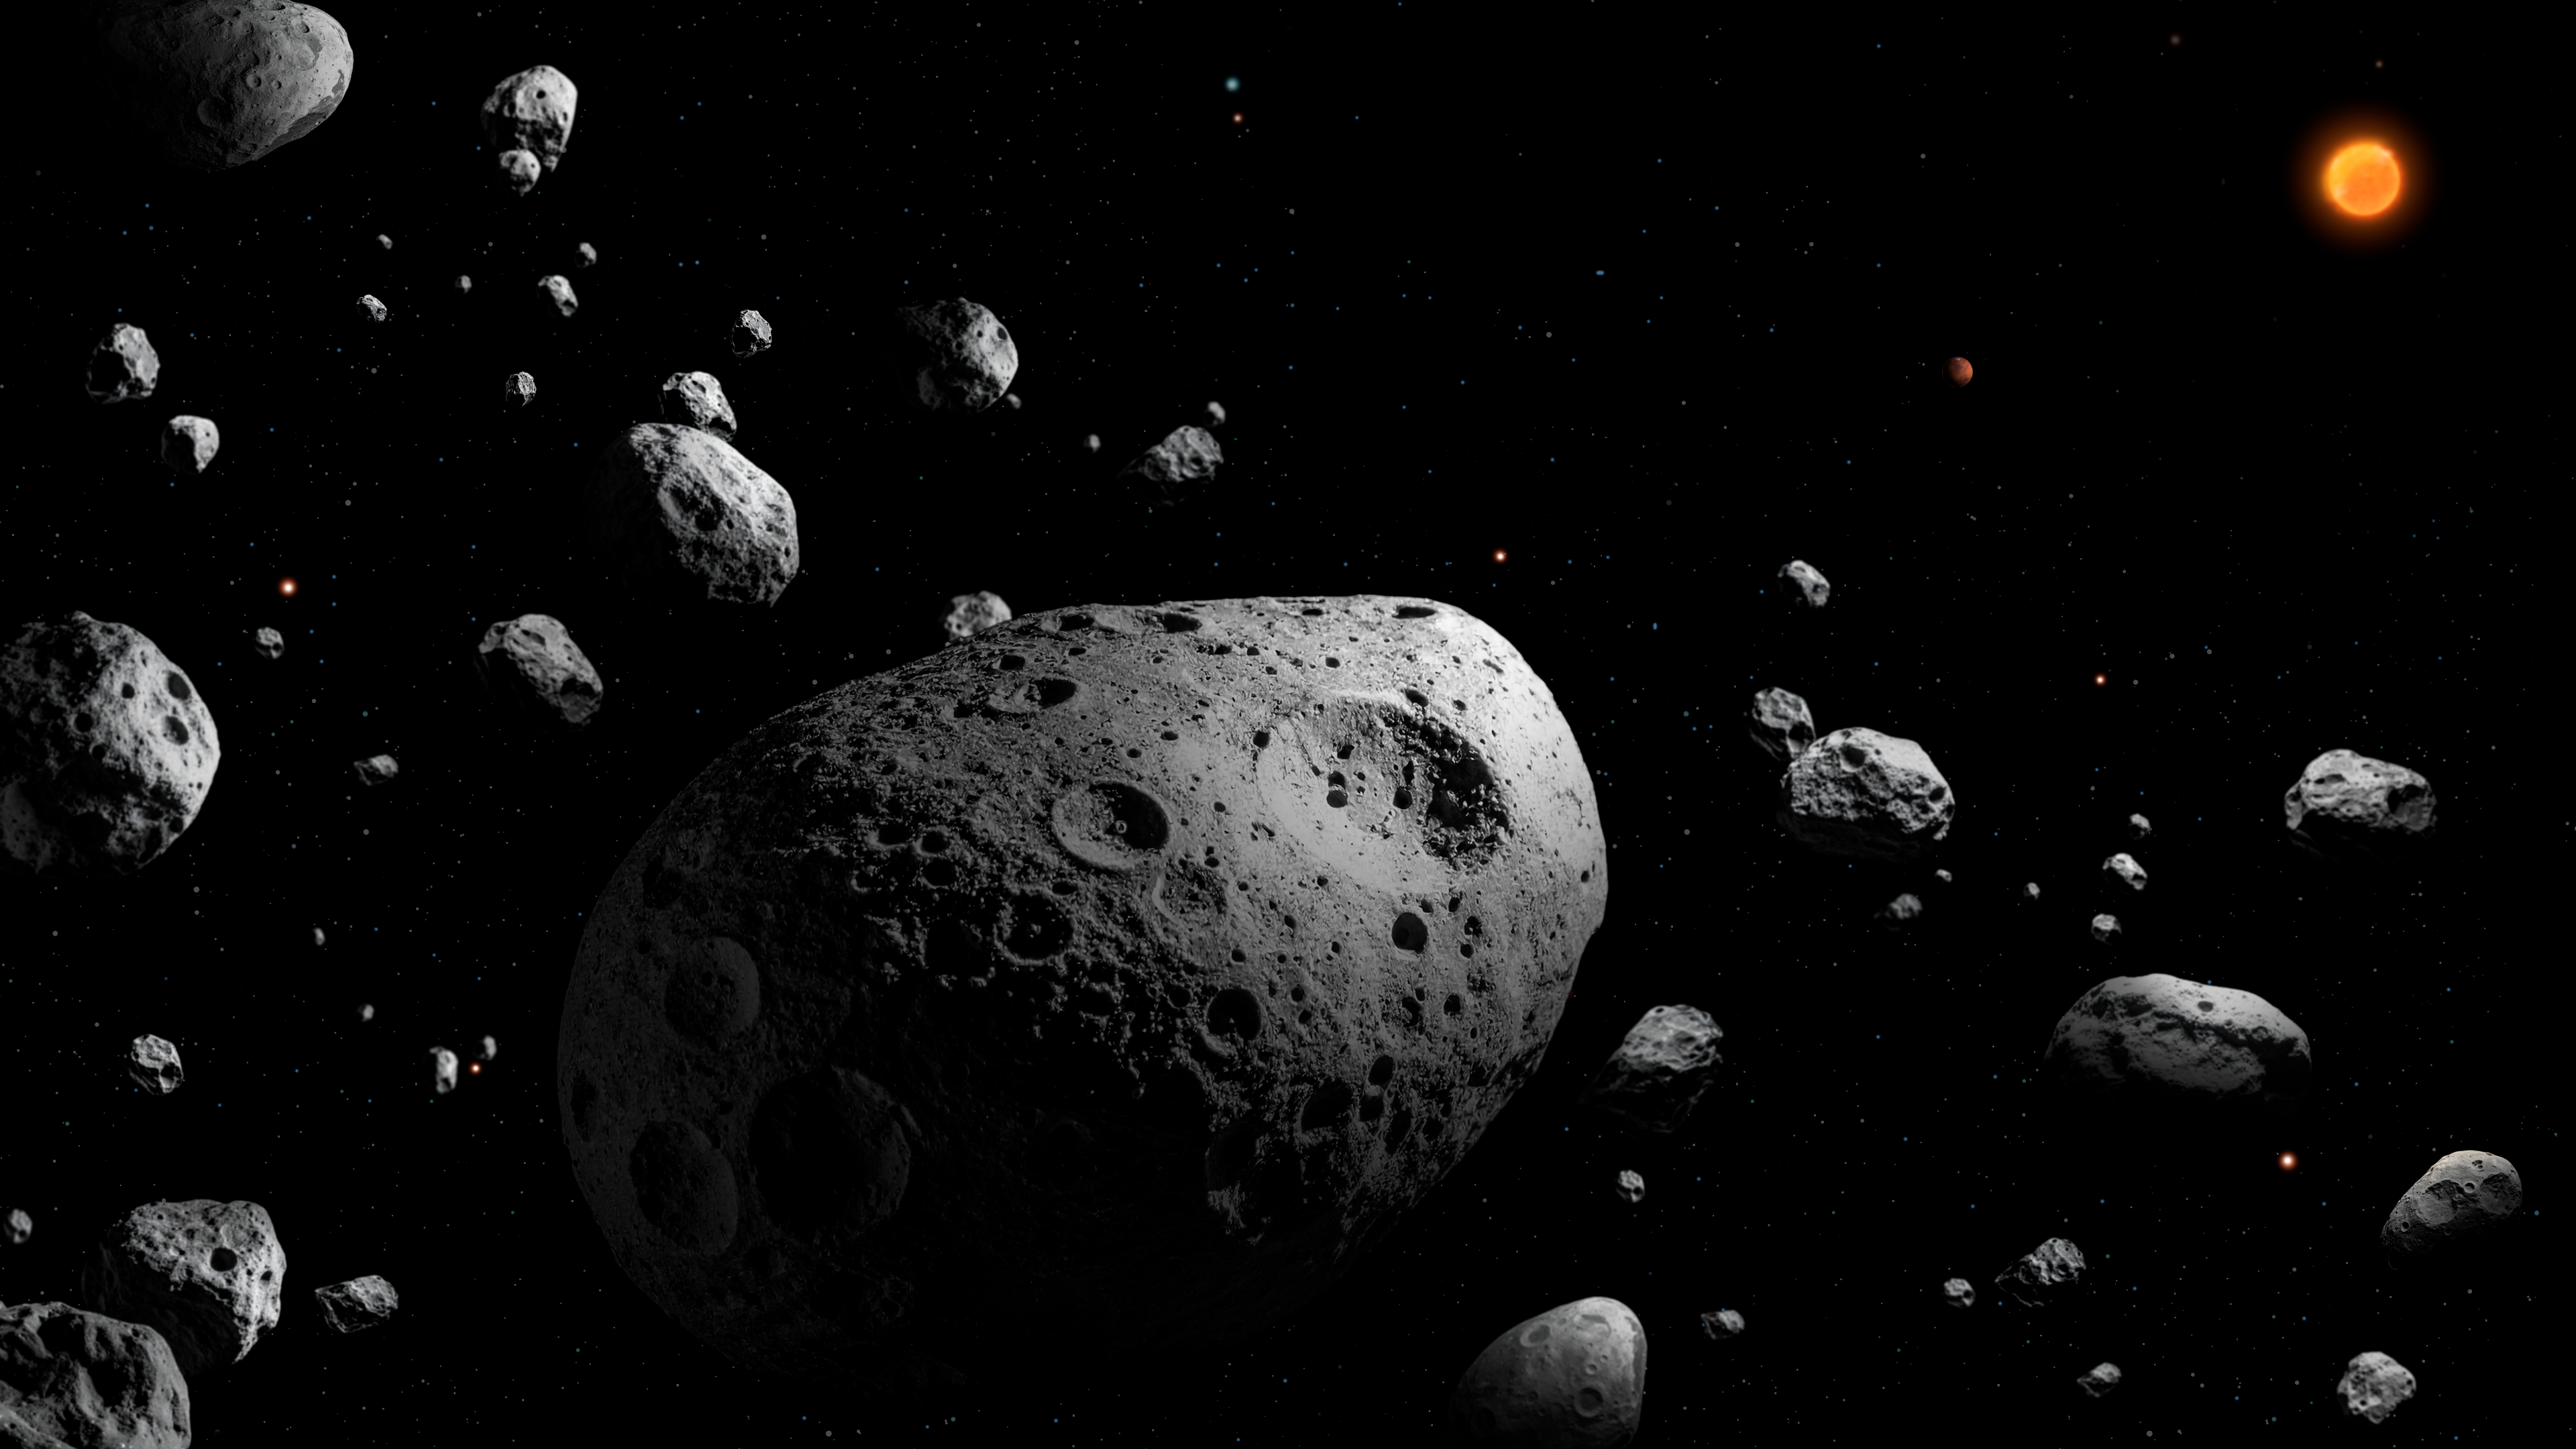

Artist’s illustration of asteroid 2025 MN45

This artist’s illustration depicts 2025 MN45 — the fastest-rotating asteroid with a diameter over 500 meters that scientists have ever found. The asteroid is shown surrounded by many other asteroids, depicting its location within the main asteroid belt. The Sun and Jupiter are shown in the distance.

2025 MN45 is 710 meters (0.44 miles) in diameter, and it completes a full rotation every 1.88 minutes. The discovery was made using data from NSF–DOE Vera C. Rubin Observatory, jointly funded by the U.S. National Science Foundation and the U.S. Department of Energy's Office of Science.

Credit: NSF–DOE Vera C. Rubin Observatory/NOIRLab/SLAC/AURA/P. Marenfeld